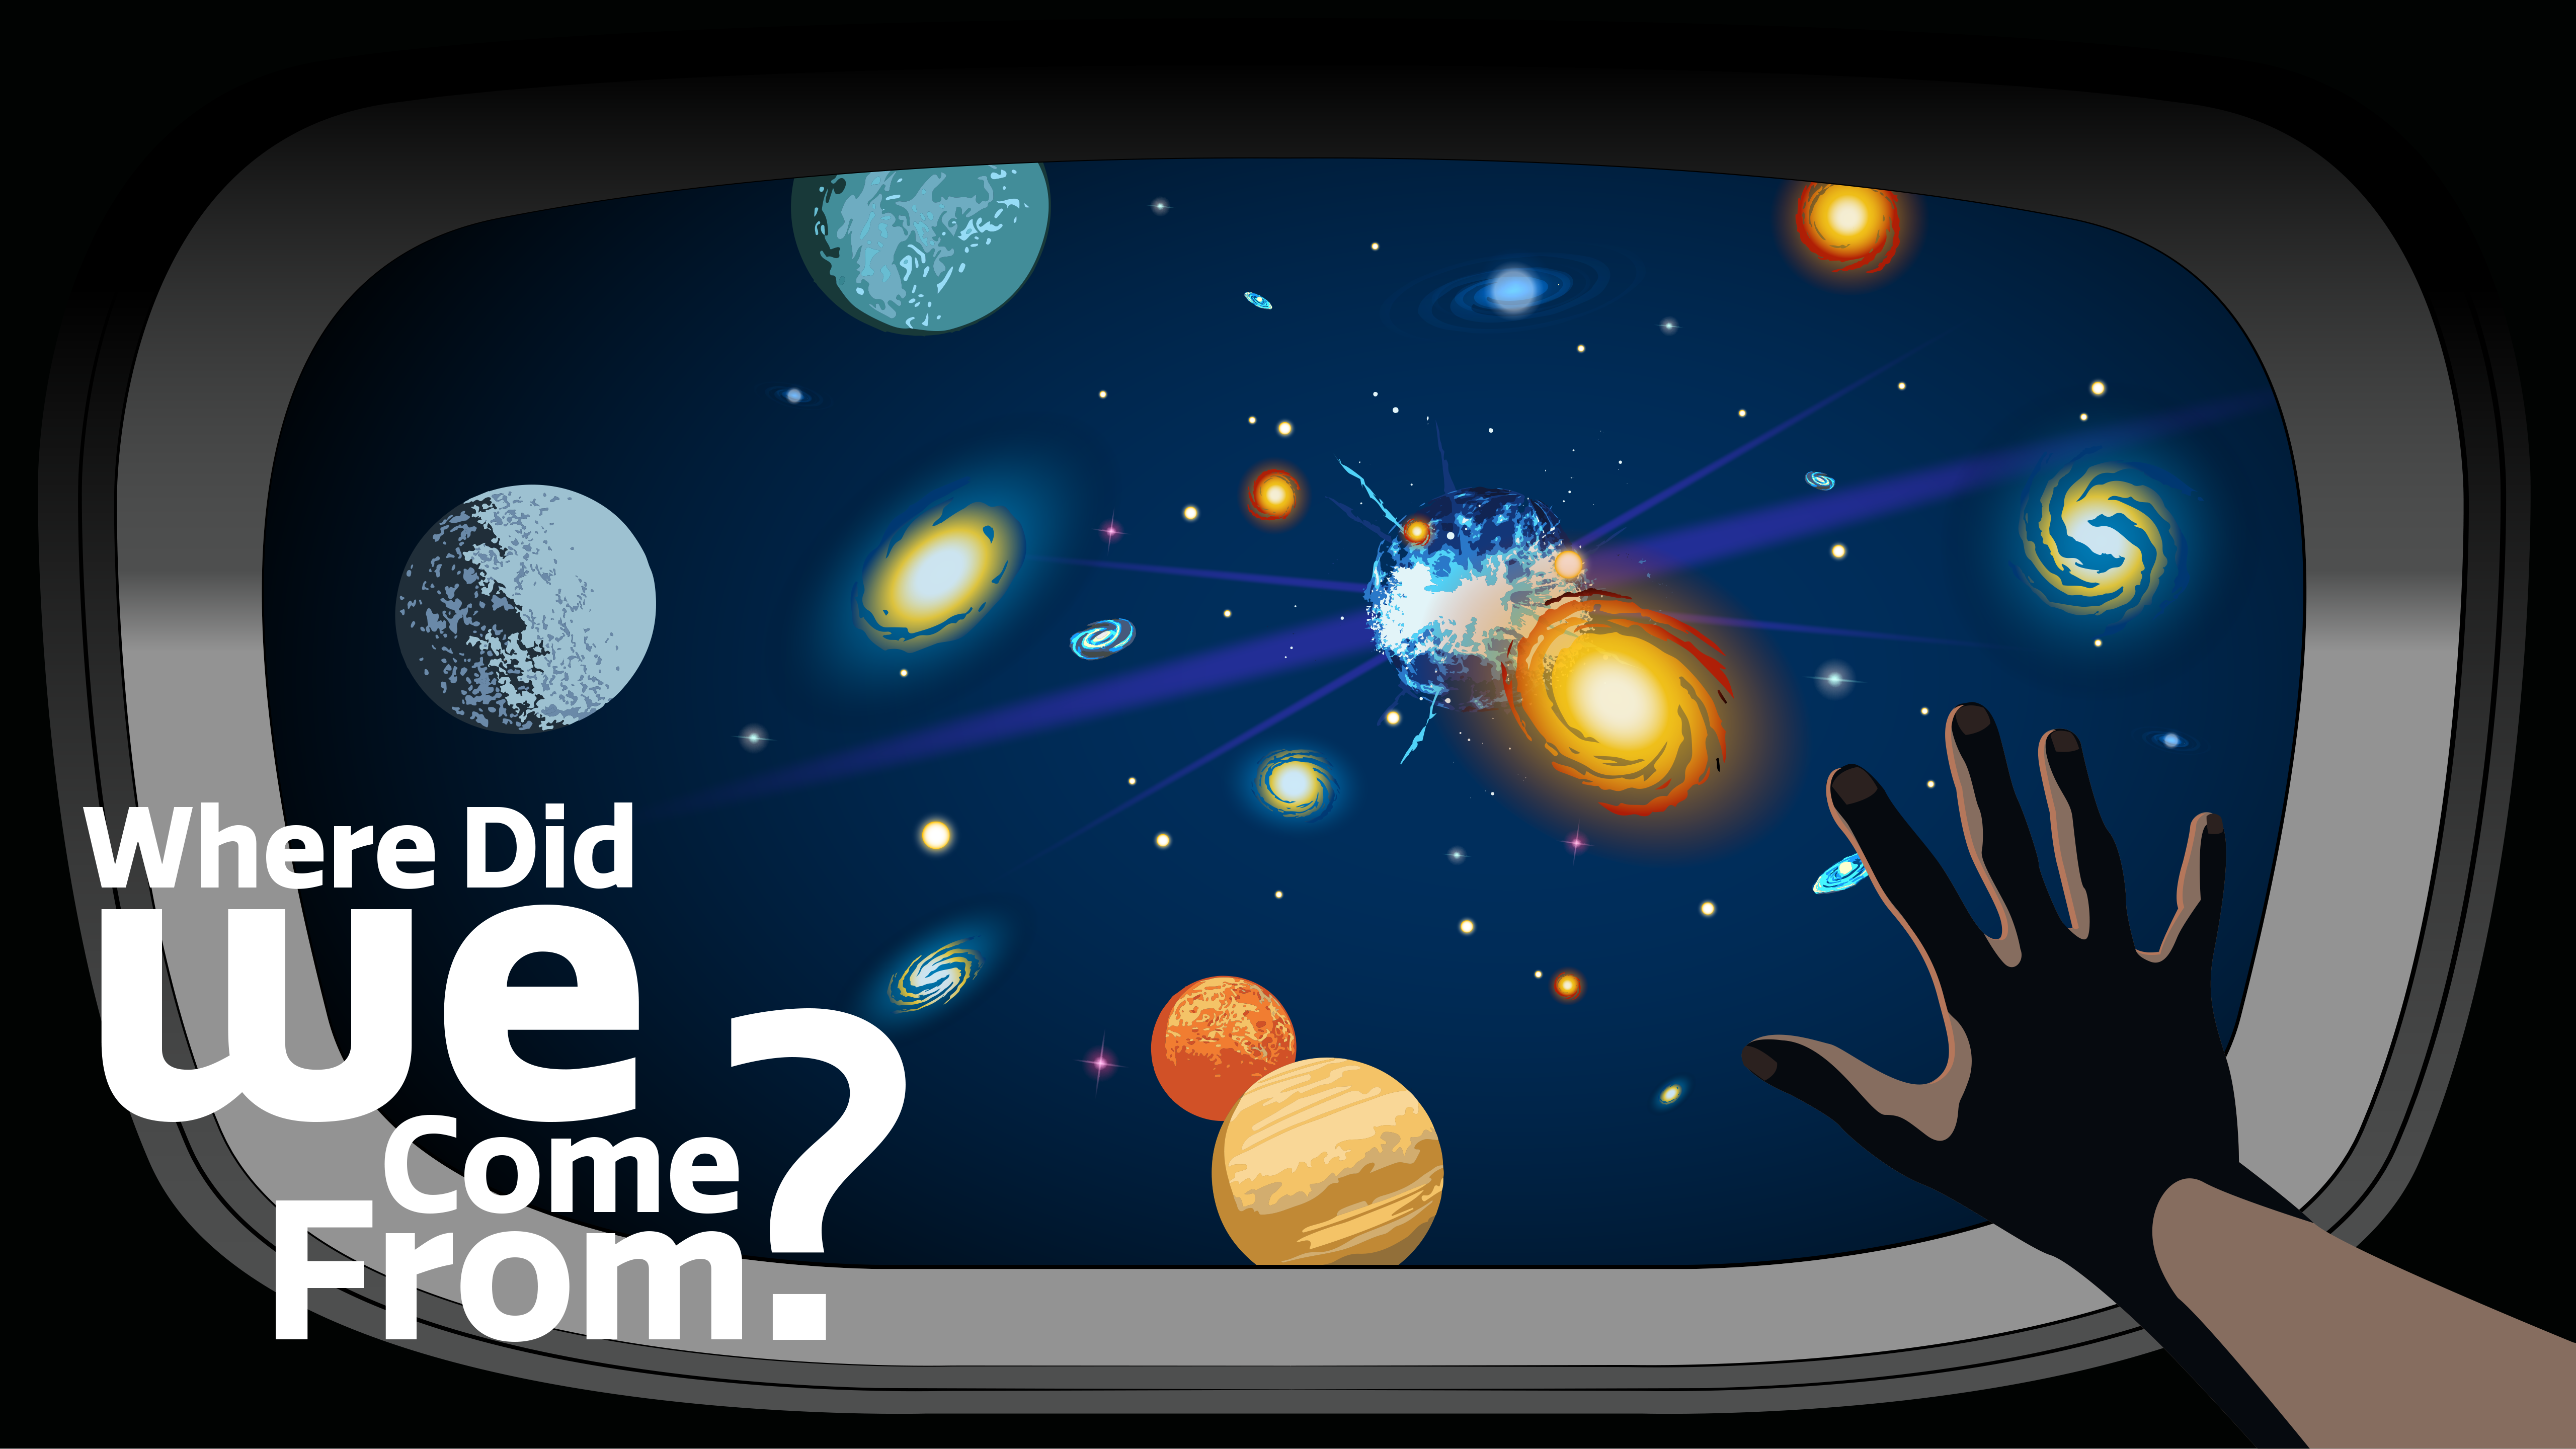

Where Did We Come From?

Part of the Foundational Diagrams collection.

Credit: NOIRLab/NSF/AURA/P. Marenfeld